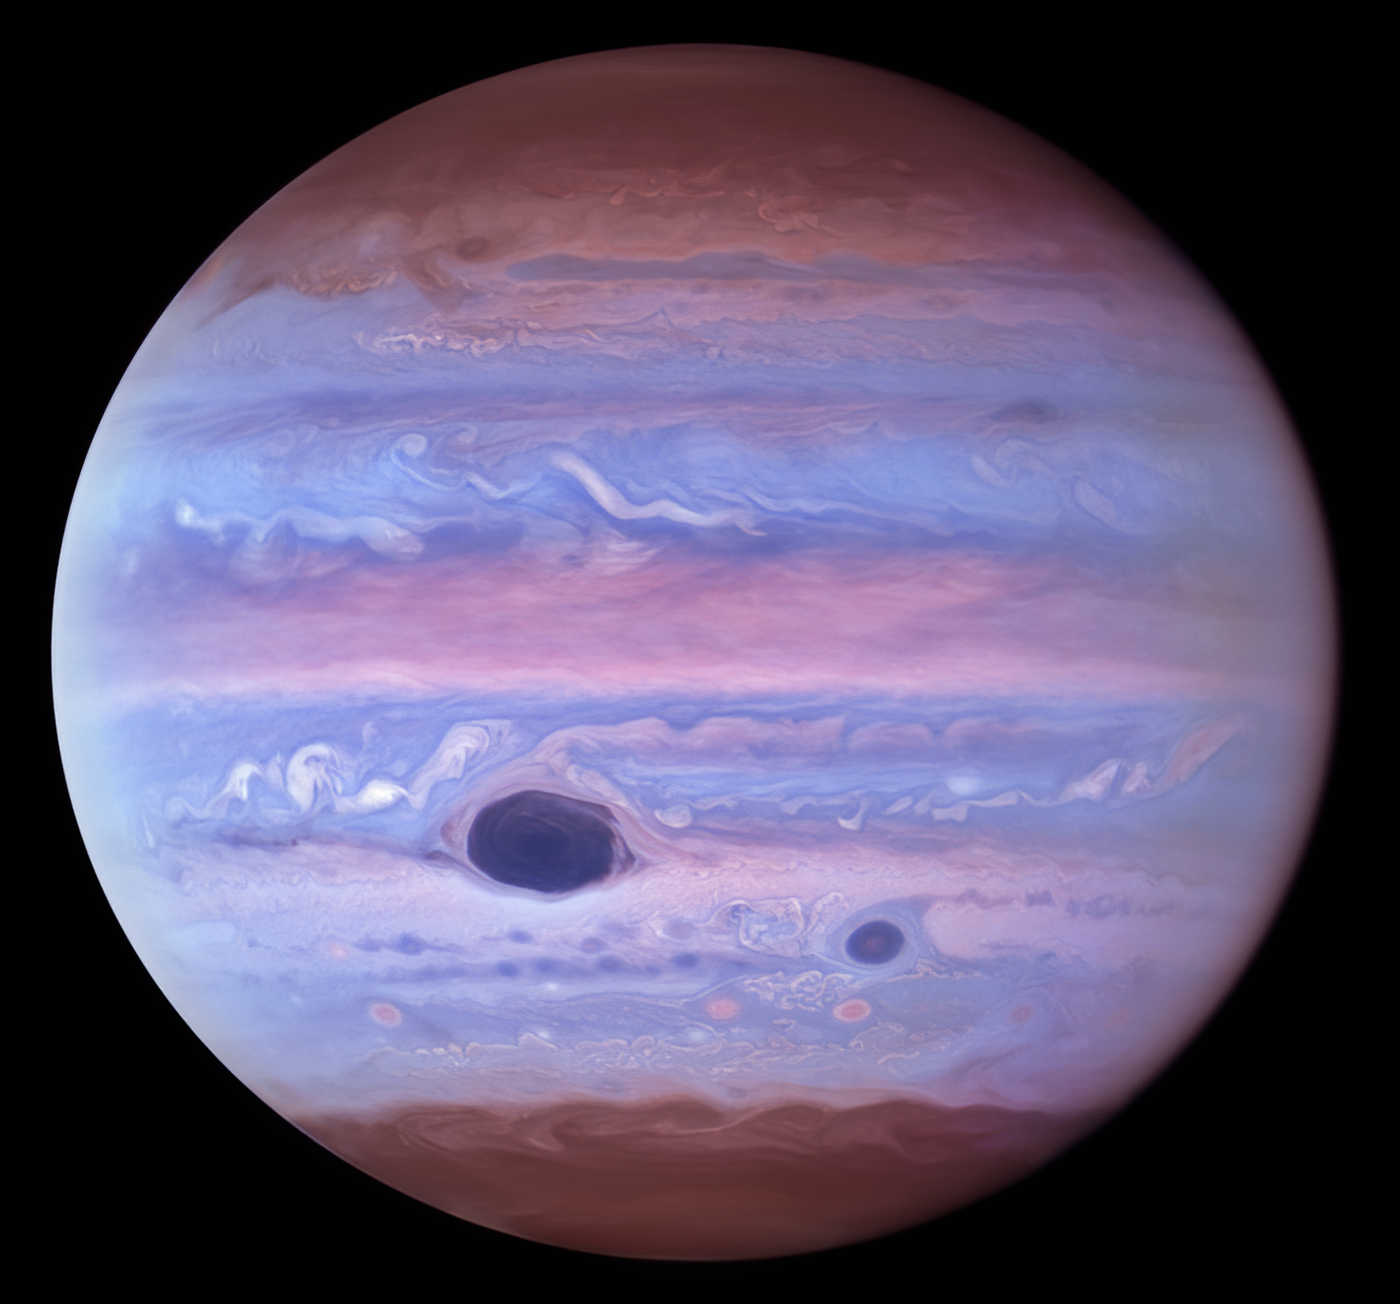

Hubble Ultraviolet View of Jupiter

This ultraviolet image of Jupiter was created from data captured on 11 January 2017 using the Wide Field Camera 3 on the Hubble Space Telescope. The Great Red Spot and Red Spot Jr. (also known as Oval BA) absorb ultraviolet radiation from the Sun and therefore appear dark in this view.

Credit: NASA/ESA/NOIRLab/NSF/AURA/M.H. Wong and I. de Pater (UC Berkeley) et al. Acknowledgments: M. Zamani